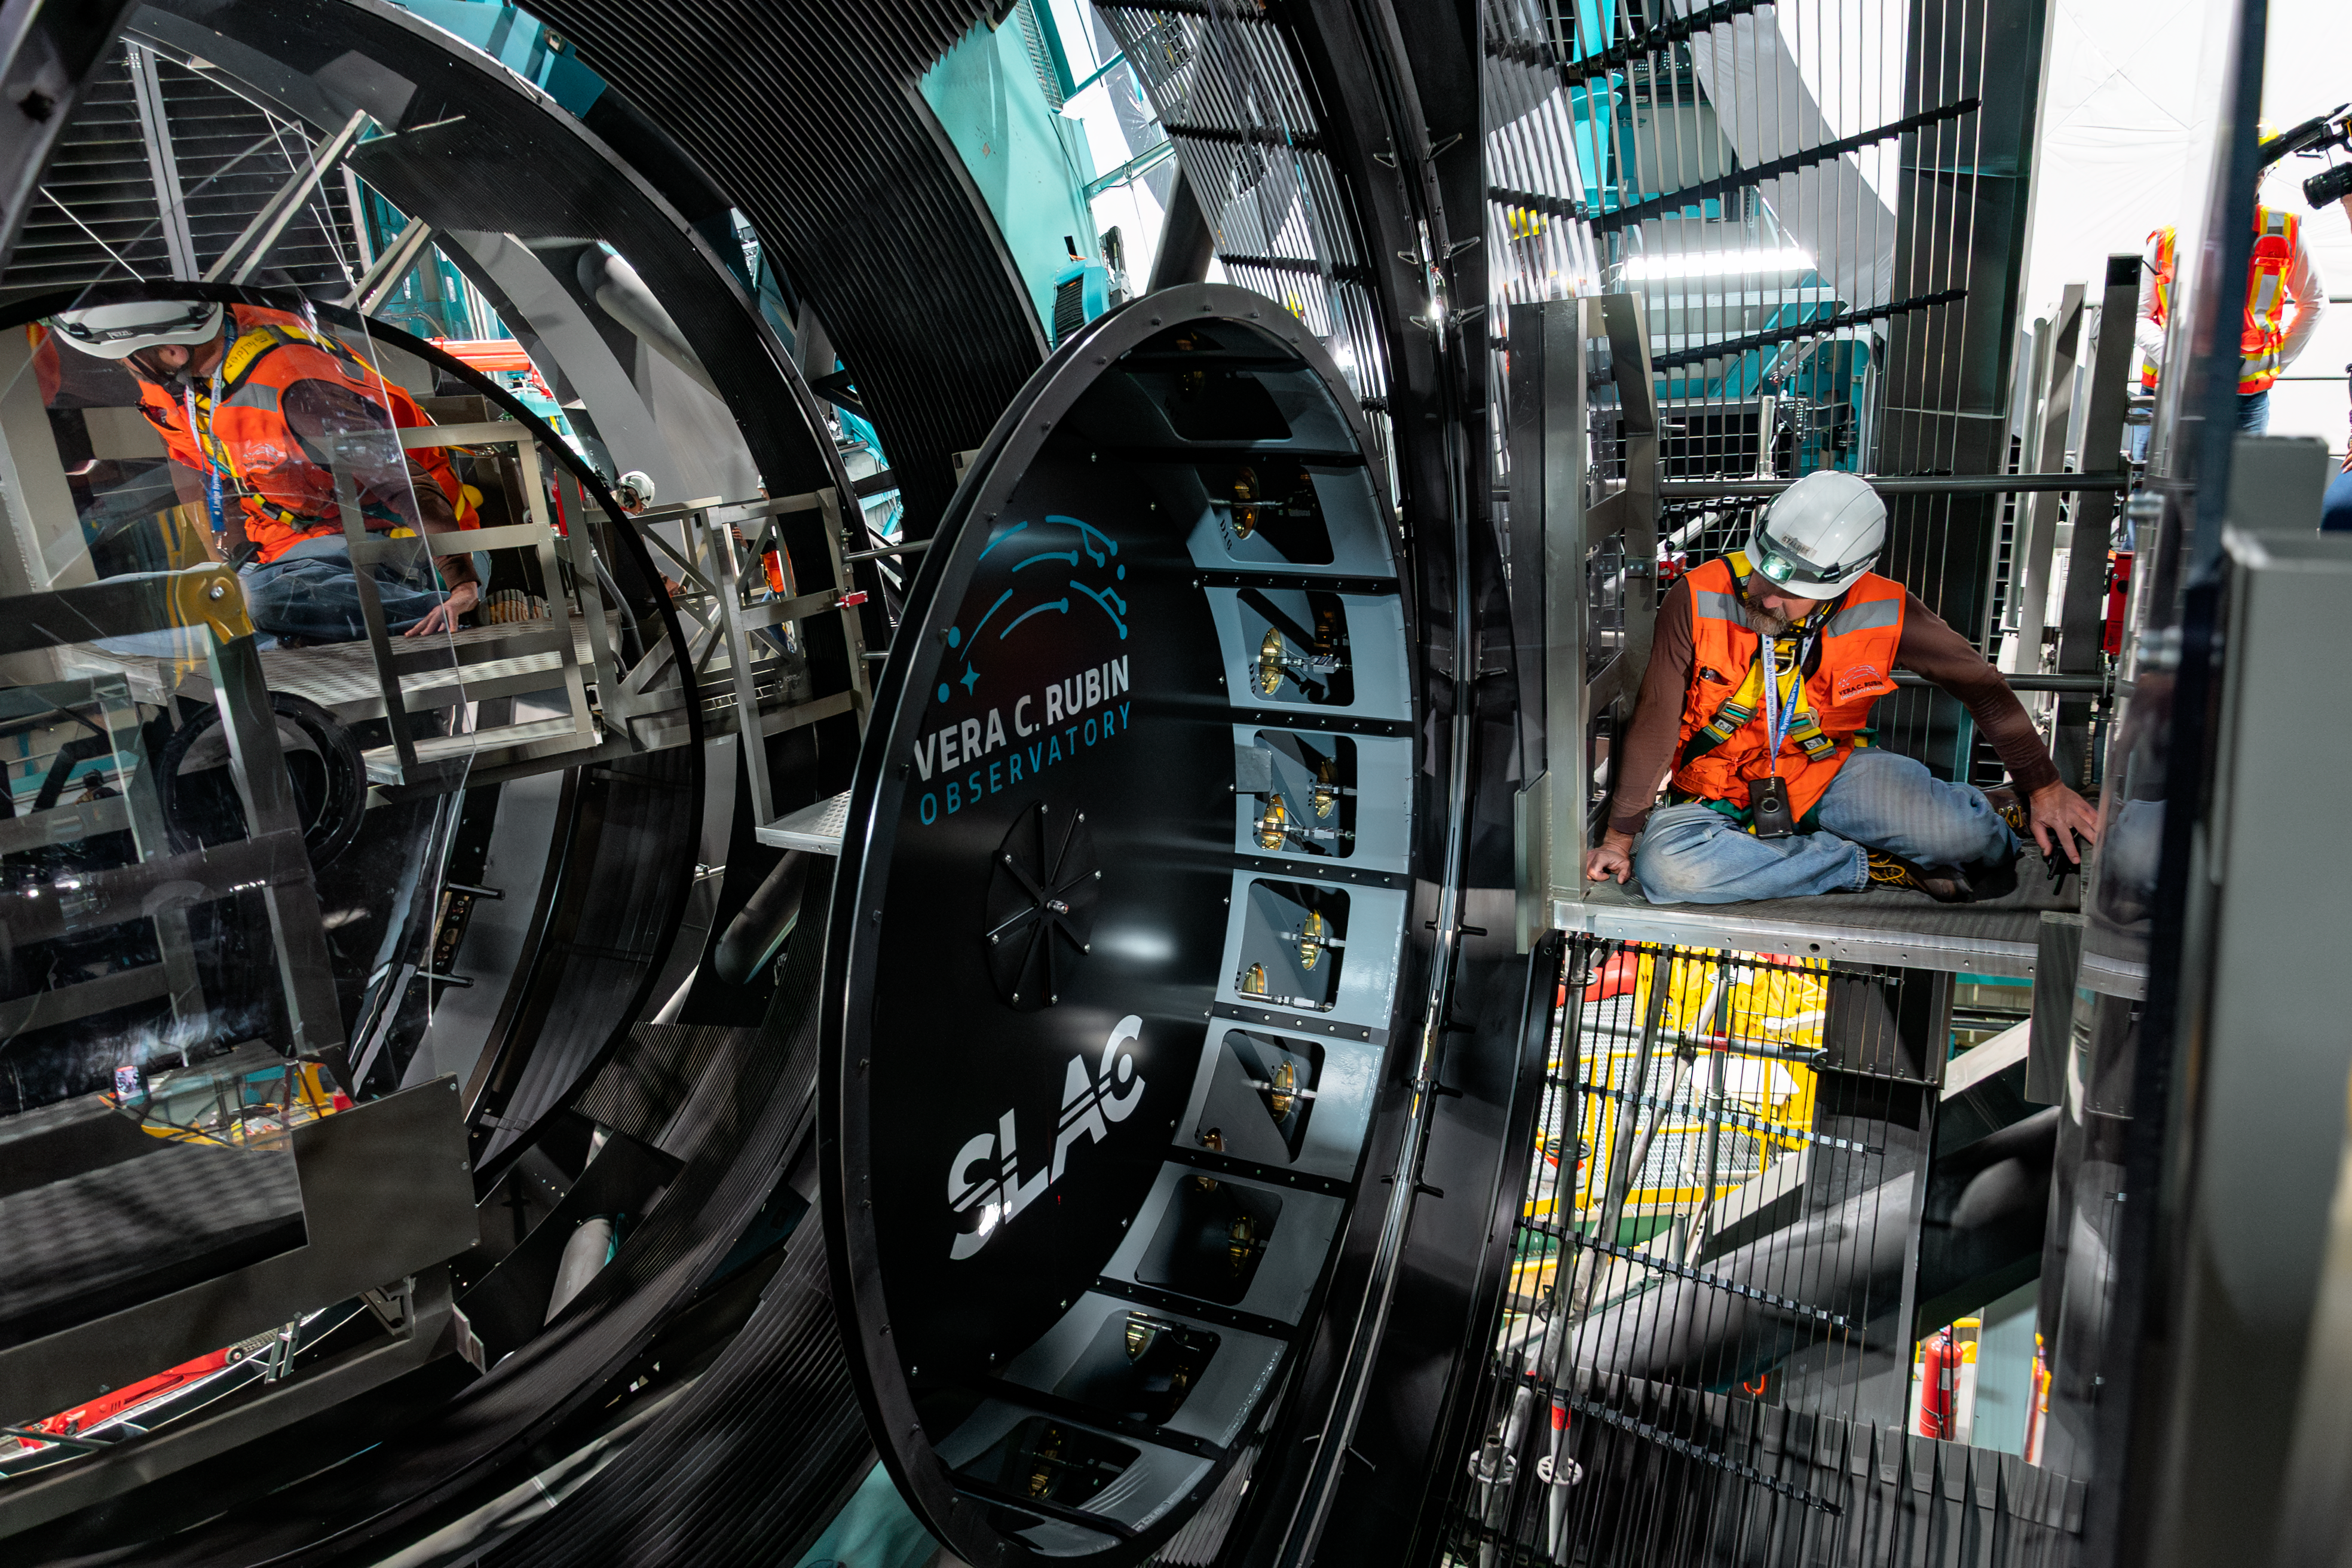

LSST Camera Installed at Rubin Observatory

The LSST Camera was installed on the Simonyi Survey Telescope at NSF–DOE Vera C. Rubin Observatory in March 2025.

Credit: RubinObs/NOIRLab/SLAC/NSF/DOE/AURA/B. Quint